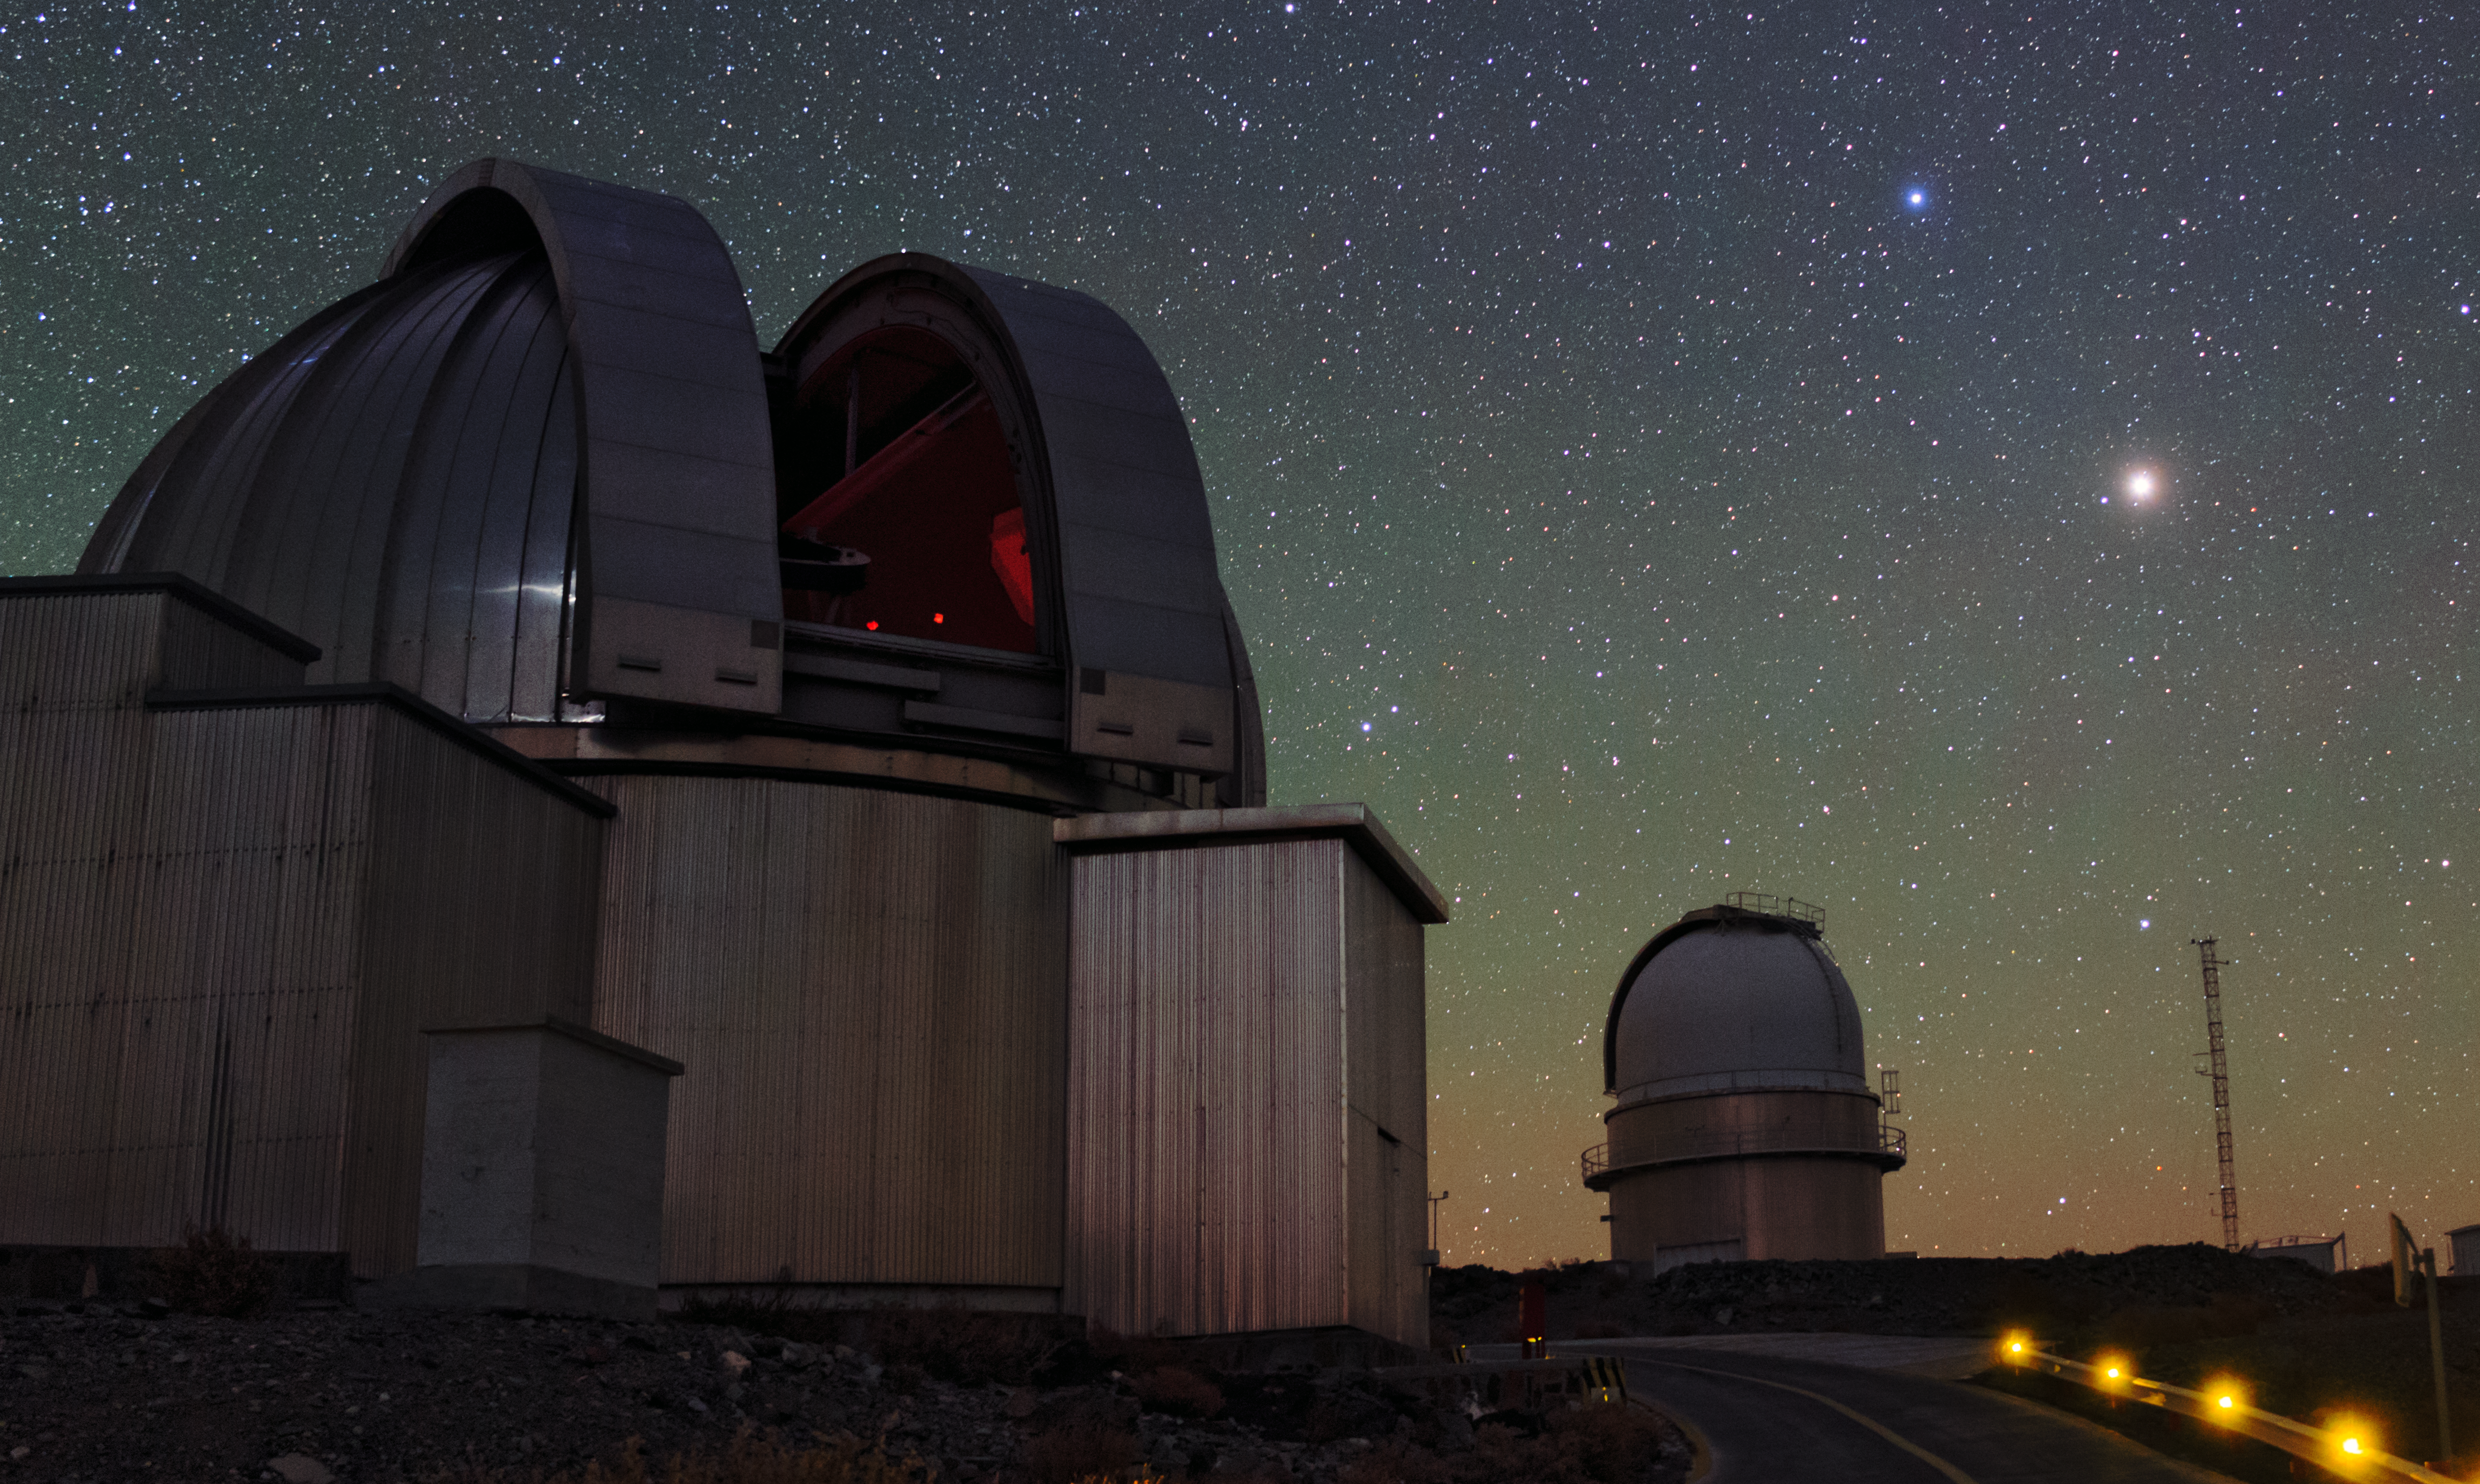

Night view of La Silla

La Silla Observatory — ESO's First Observatory. Located on the outskirts of the Chilean Atacama Desert, 600km north of Santiago, the site used by many of the ESO Member States for targeted projects.

Taken during the ESO Ultra HD Expedition.

Credit: ESO/B. Tafreshi (twanight.org)